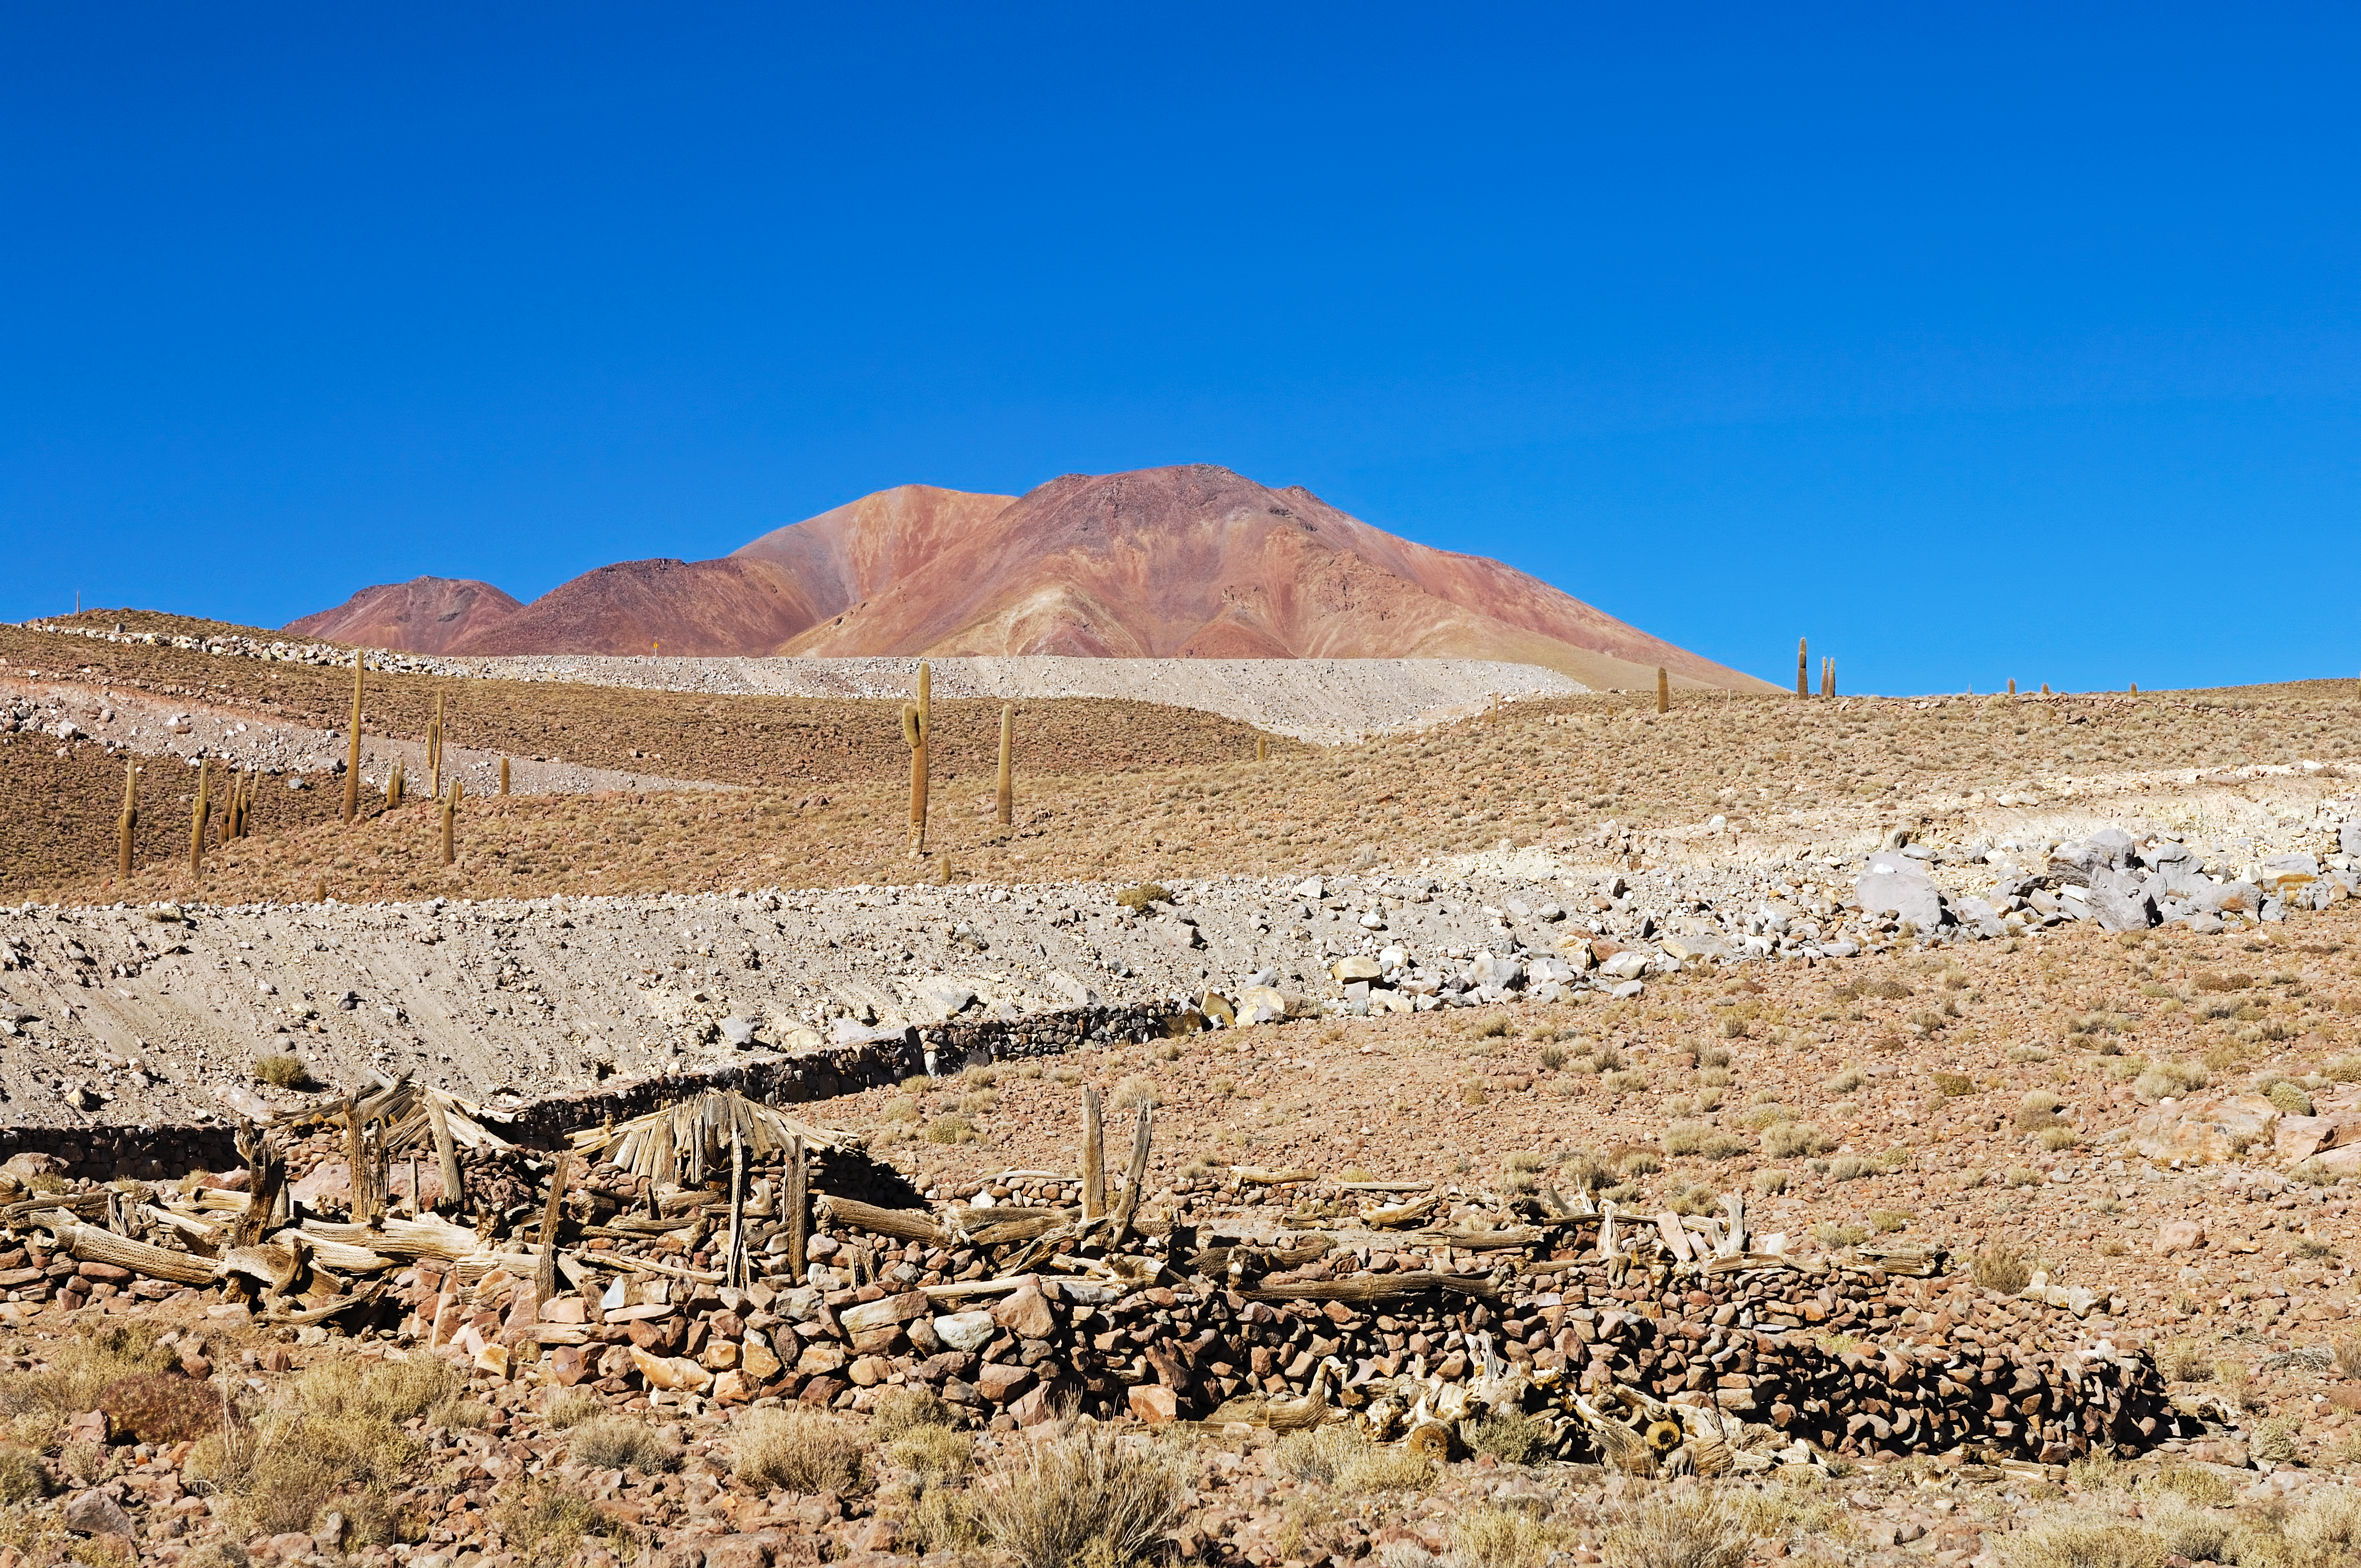

Surroundings of ALMA

Near the site of the Atacama Large Millimeter Array (ALMA) in Chile.

Credit: ESO/F.Kamphues